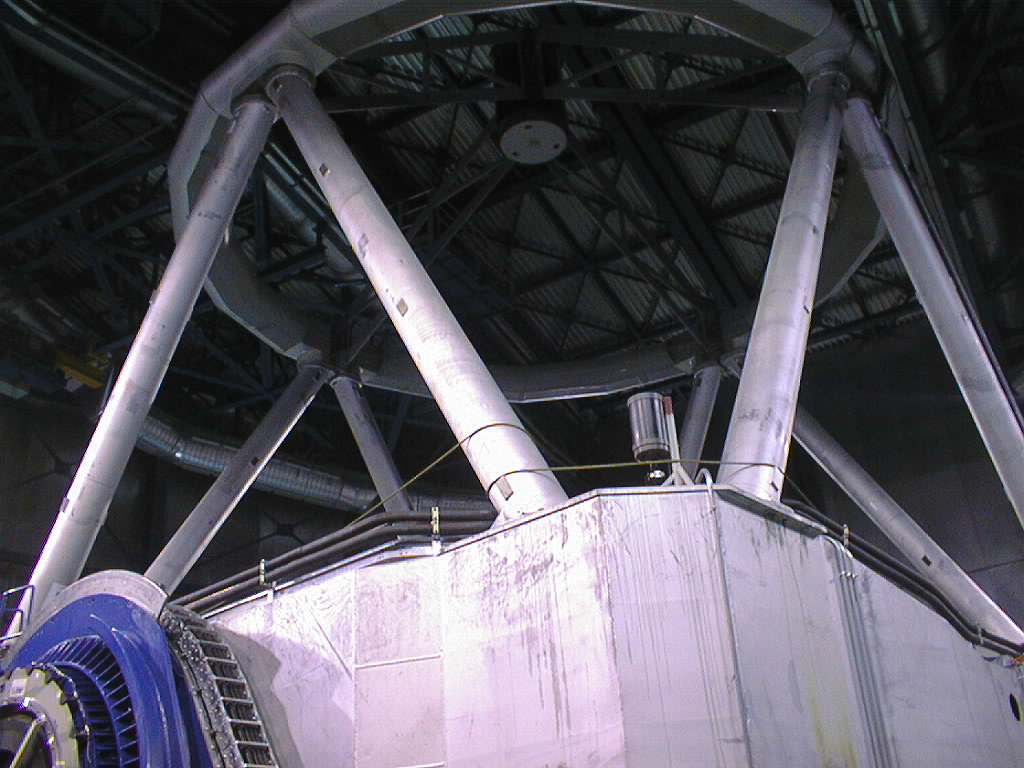

Final phases of VLT UT1 installation

A 20-cm amateur telescope was installed on the upper side of the centerpiece of the UT1 structure. It was used to perform the first, rough orientation of the telescope, relative to the sky. Telescopes come in different sizes! A view of the guide telescope on the centerpiece of its larger relative, the VLT UT1. (Photo obtained on March 22, 1998).

Credit: ESO